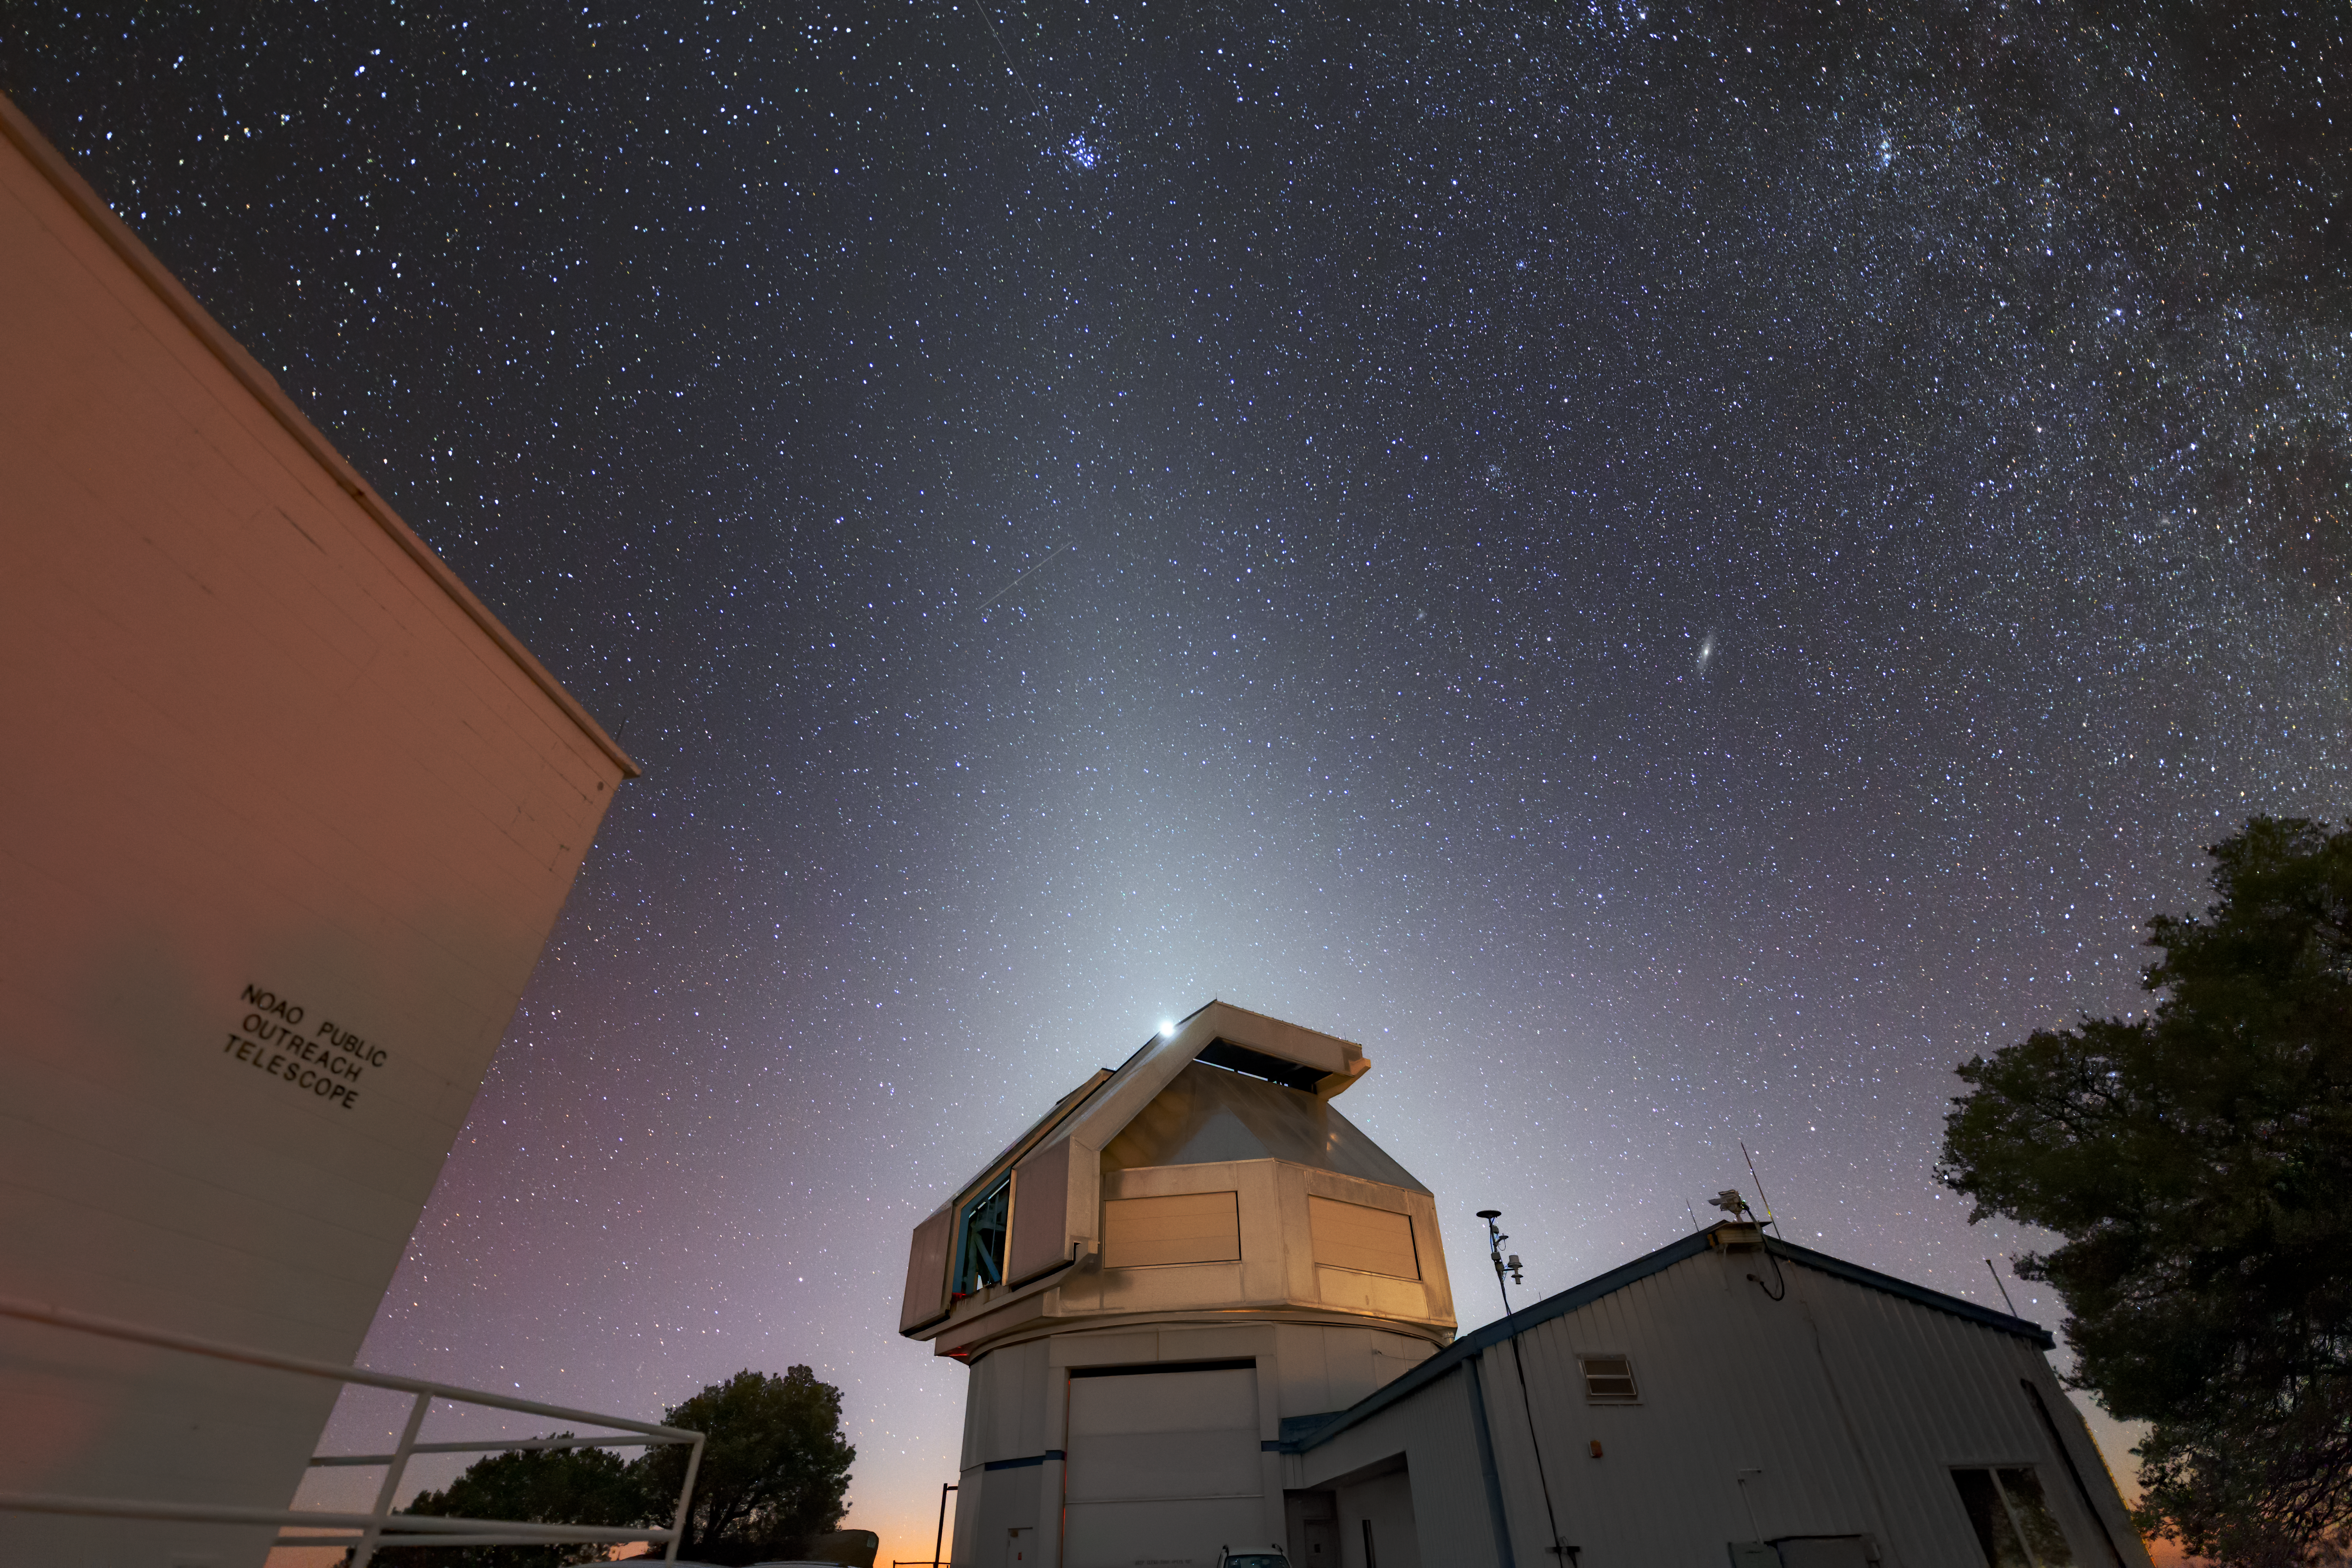

WIYN Enveloped by Celestial Aura

The glow behind the 3.5-meter WIYN telescope looks like a celestial aura, but it is really a phenomenon known as the Zodiacal Light. This faint glow, created by the scattering of light by small dust particles left over from the formation of our Solar System, is only visible during evening and morning twilight (in the west and east, respectively) and along the plane of the Solar System or the zodiac (hence the name zodiacal light). The WIYN telescope is part of the Kitt Peak National Observatory (KPNO), a program of NSF NOIRLab. Also visible is the brilliant light of the planet Venus just above the telescope’s dome.

Credit: Kitt Peak National Observatory/NOIRLab/NSF/AURA/R. Sparks